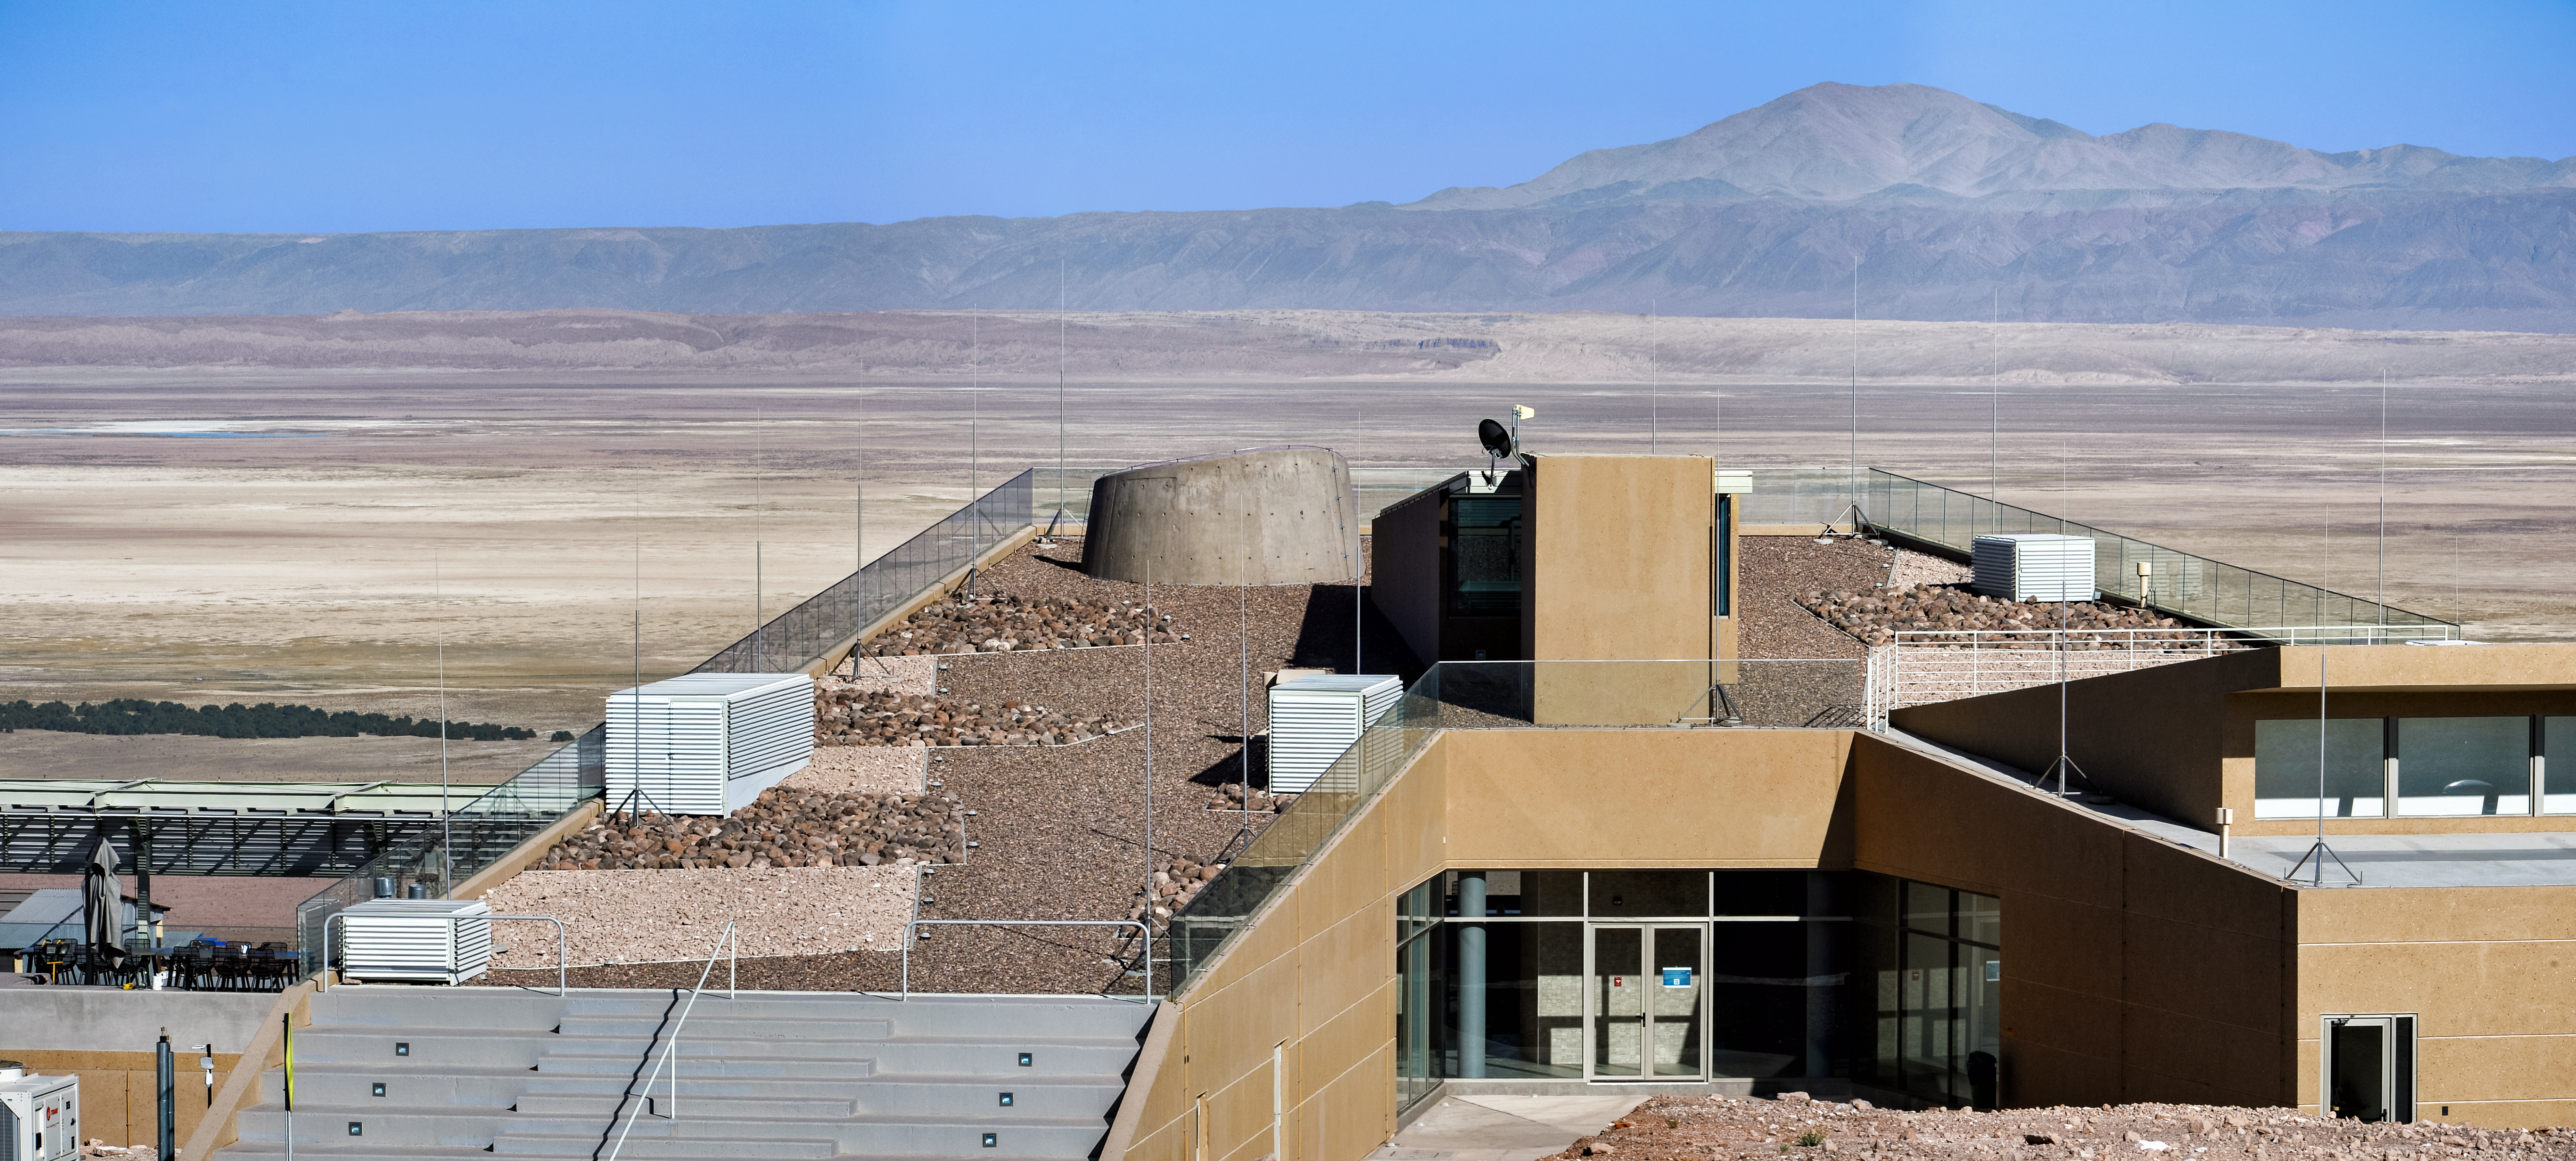

Astronomers' home

The recently-completed ALMA Residencia stands in the Atacama Desert in Chile, where it will serve as accommodation for astronomers visiting to study the Universe with the Atacama Large Millimetre/submillimetre Array (ALMA). ALMA is a revolutionary telescope comprising an array of 66 giant 12-metre and 7-metre diameter antennas. Its remarkable sensitivity to millimetre and submillimetre wavelengths allows astronomers to study the building blocks of stars, planetary systems, galaxies and life itself. It sits on the breathtaking Chanjnantor Plateau at an altitude of 5000 metres in the Chilean Andes, about 2000 metres higher than the Residencia.

Credit: A. Caproni/ESO